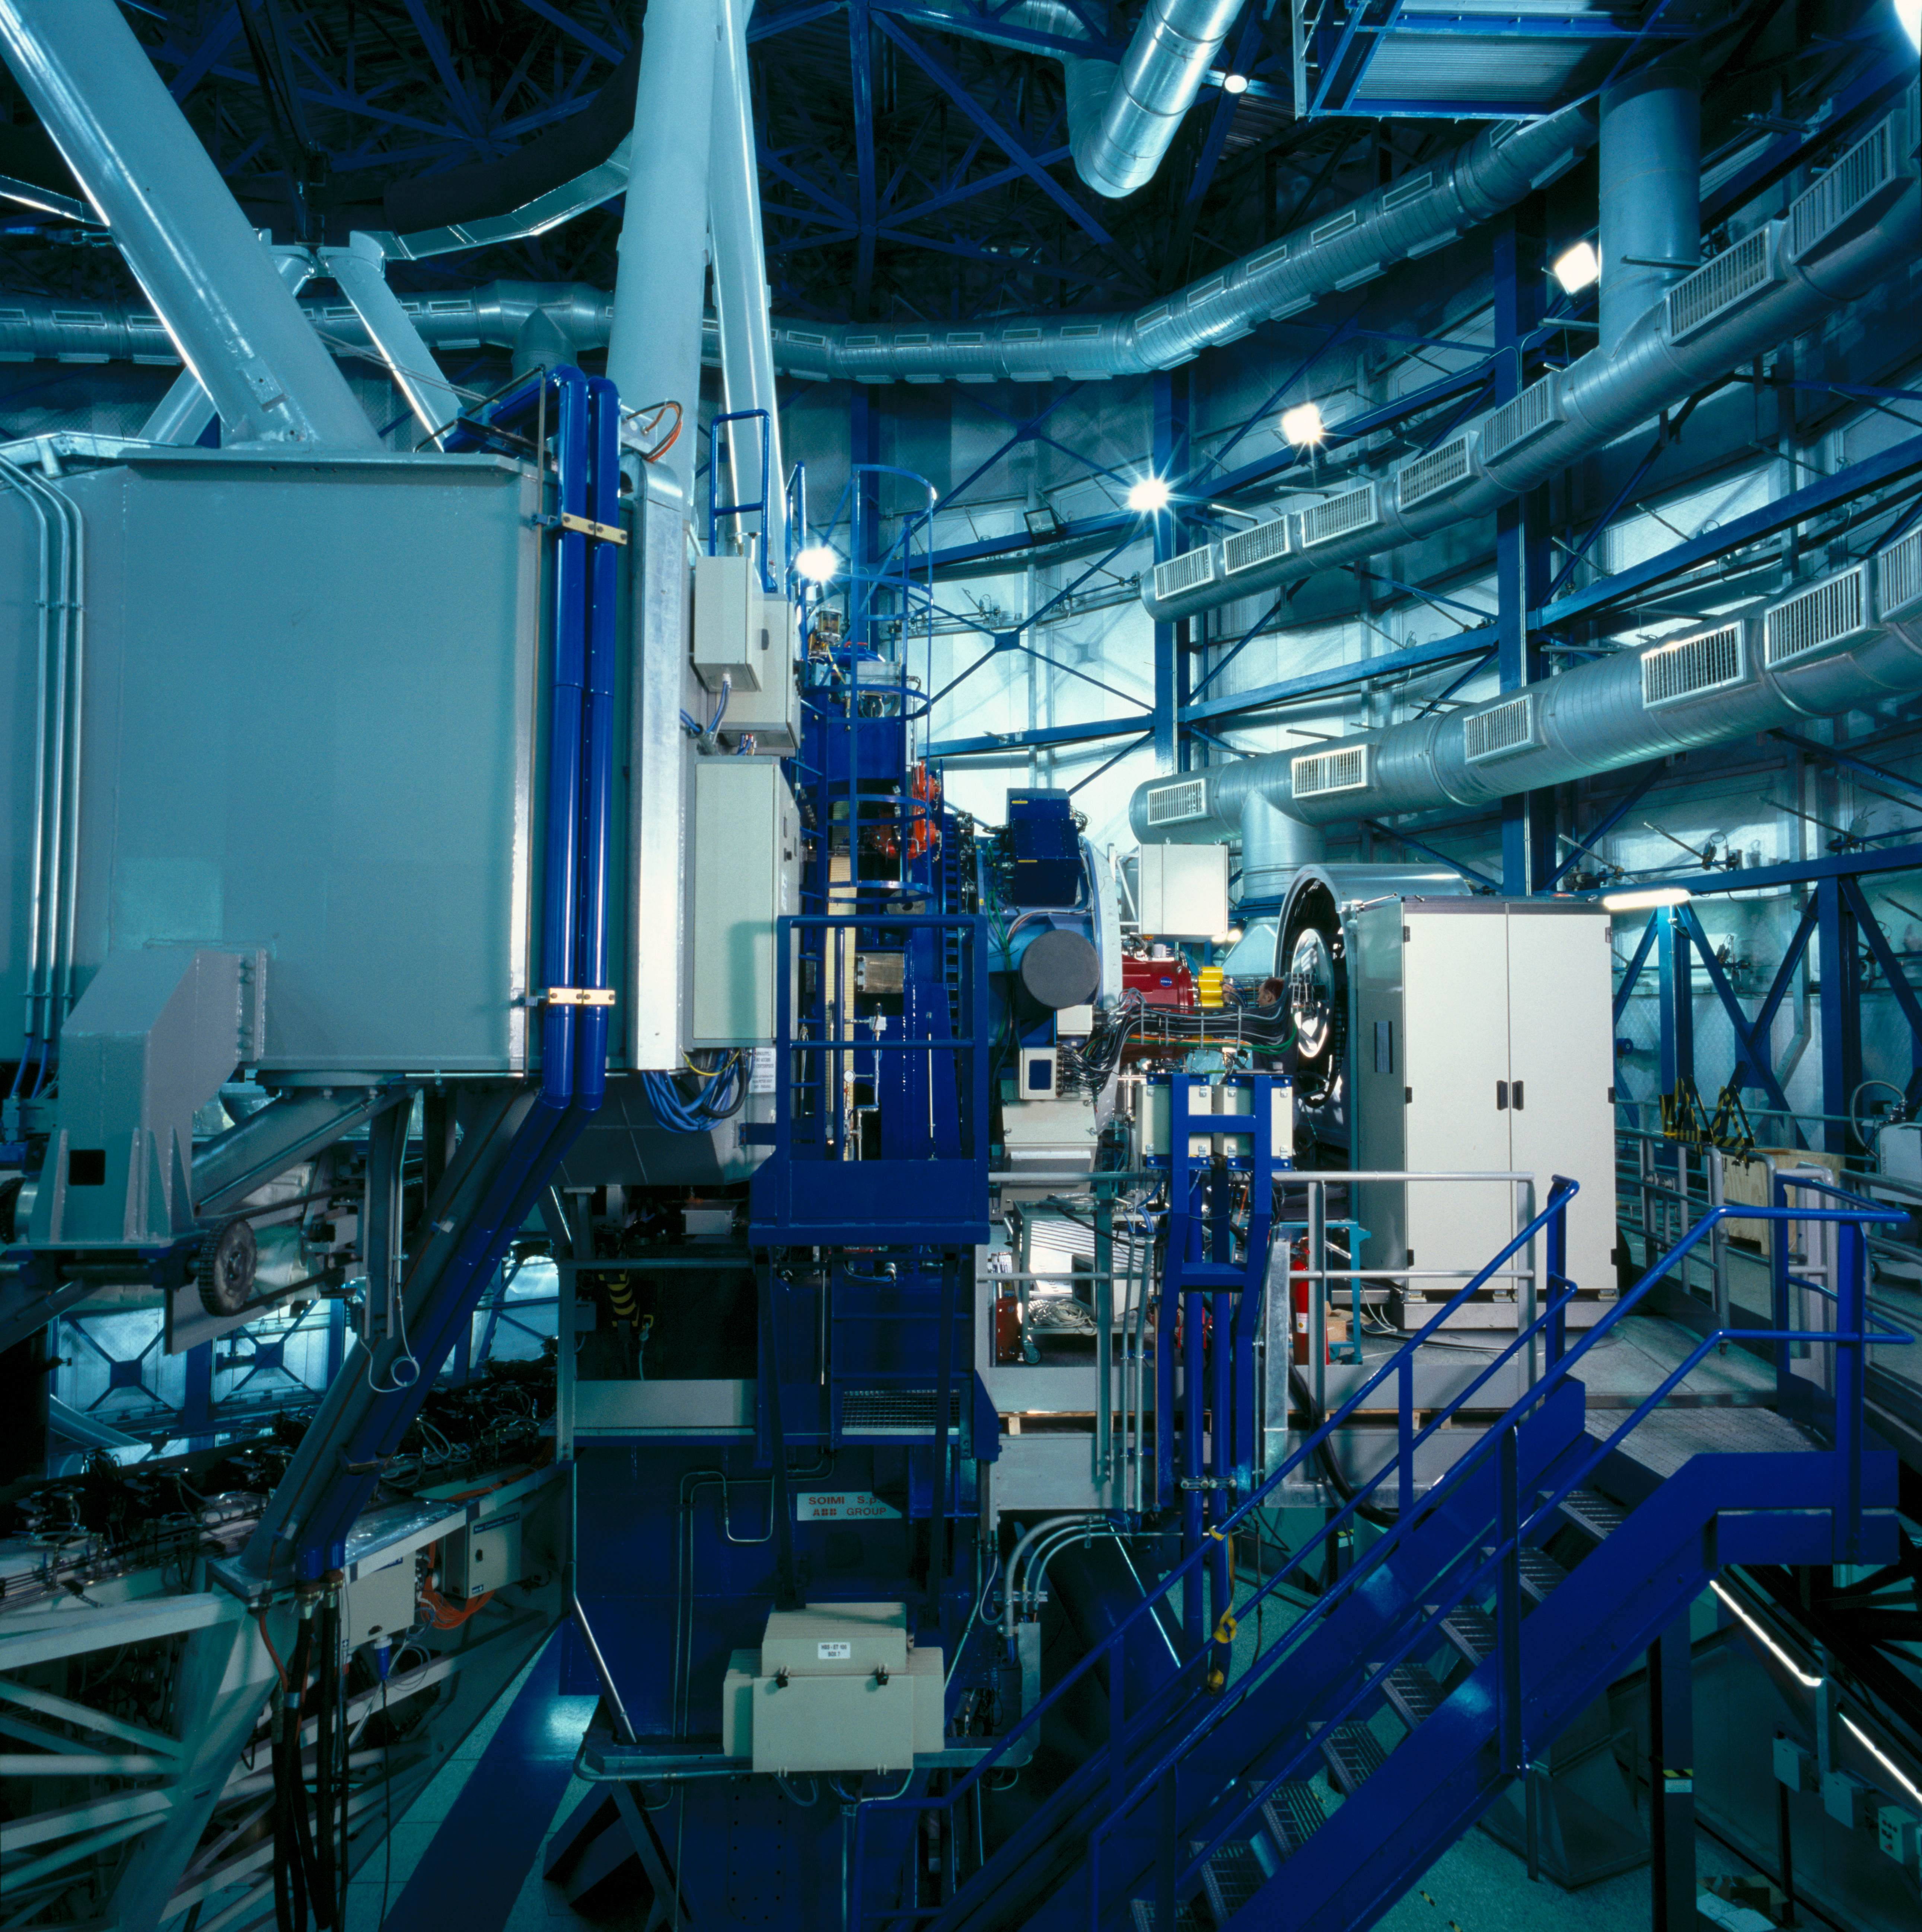

NaCo

This image, obtained in March 2002, shows the NaCO instrument in the Very Large Telescope enclosure at Paranal Observatory in Chile.

Credit: ESO